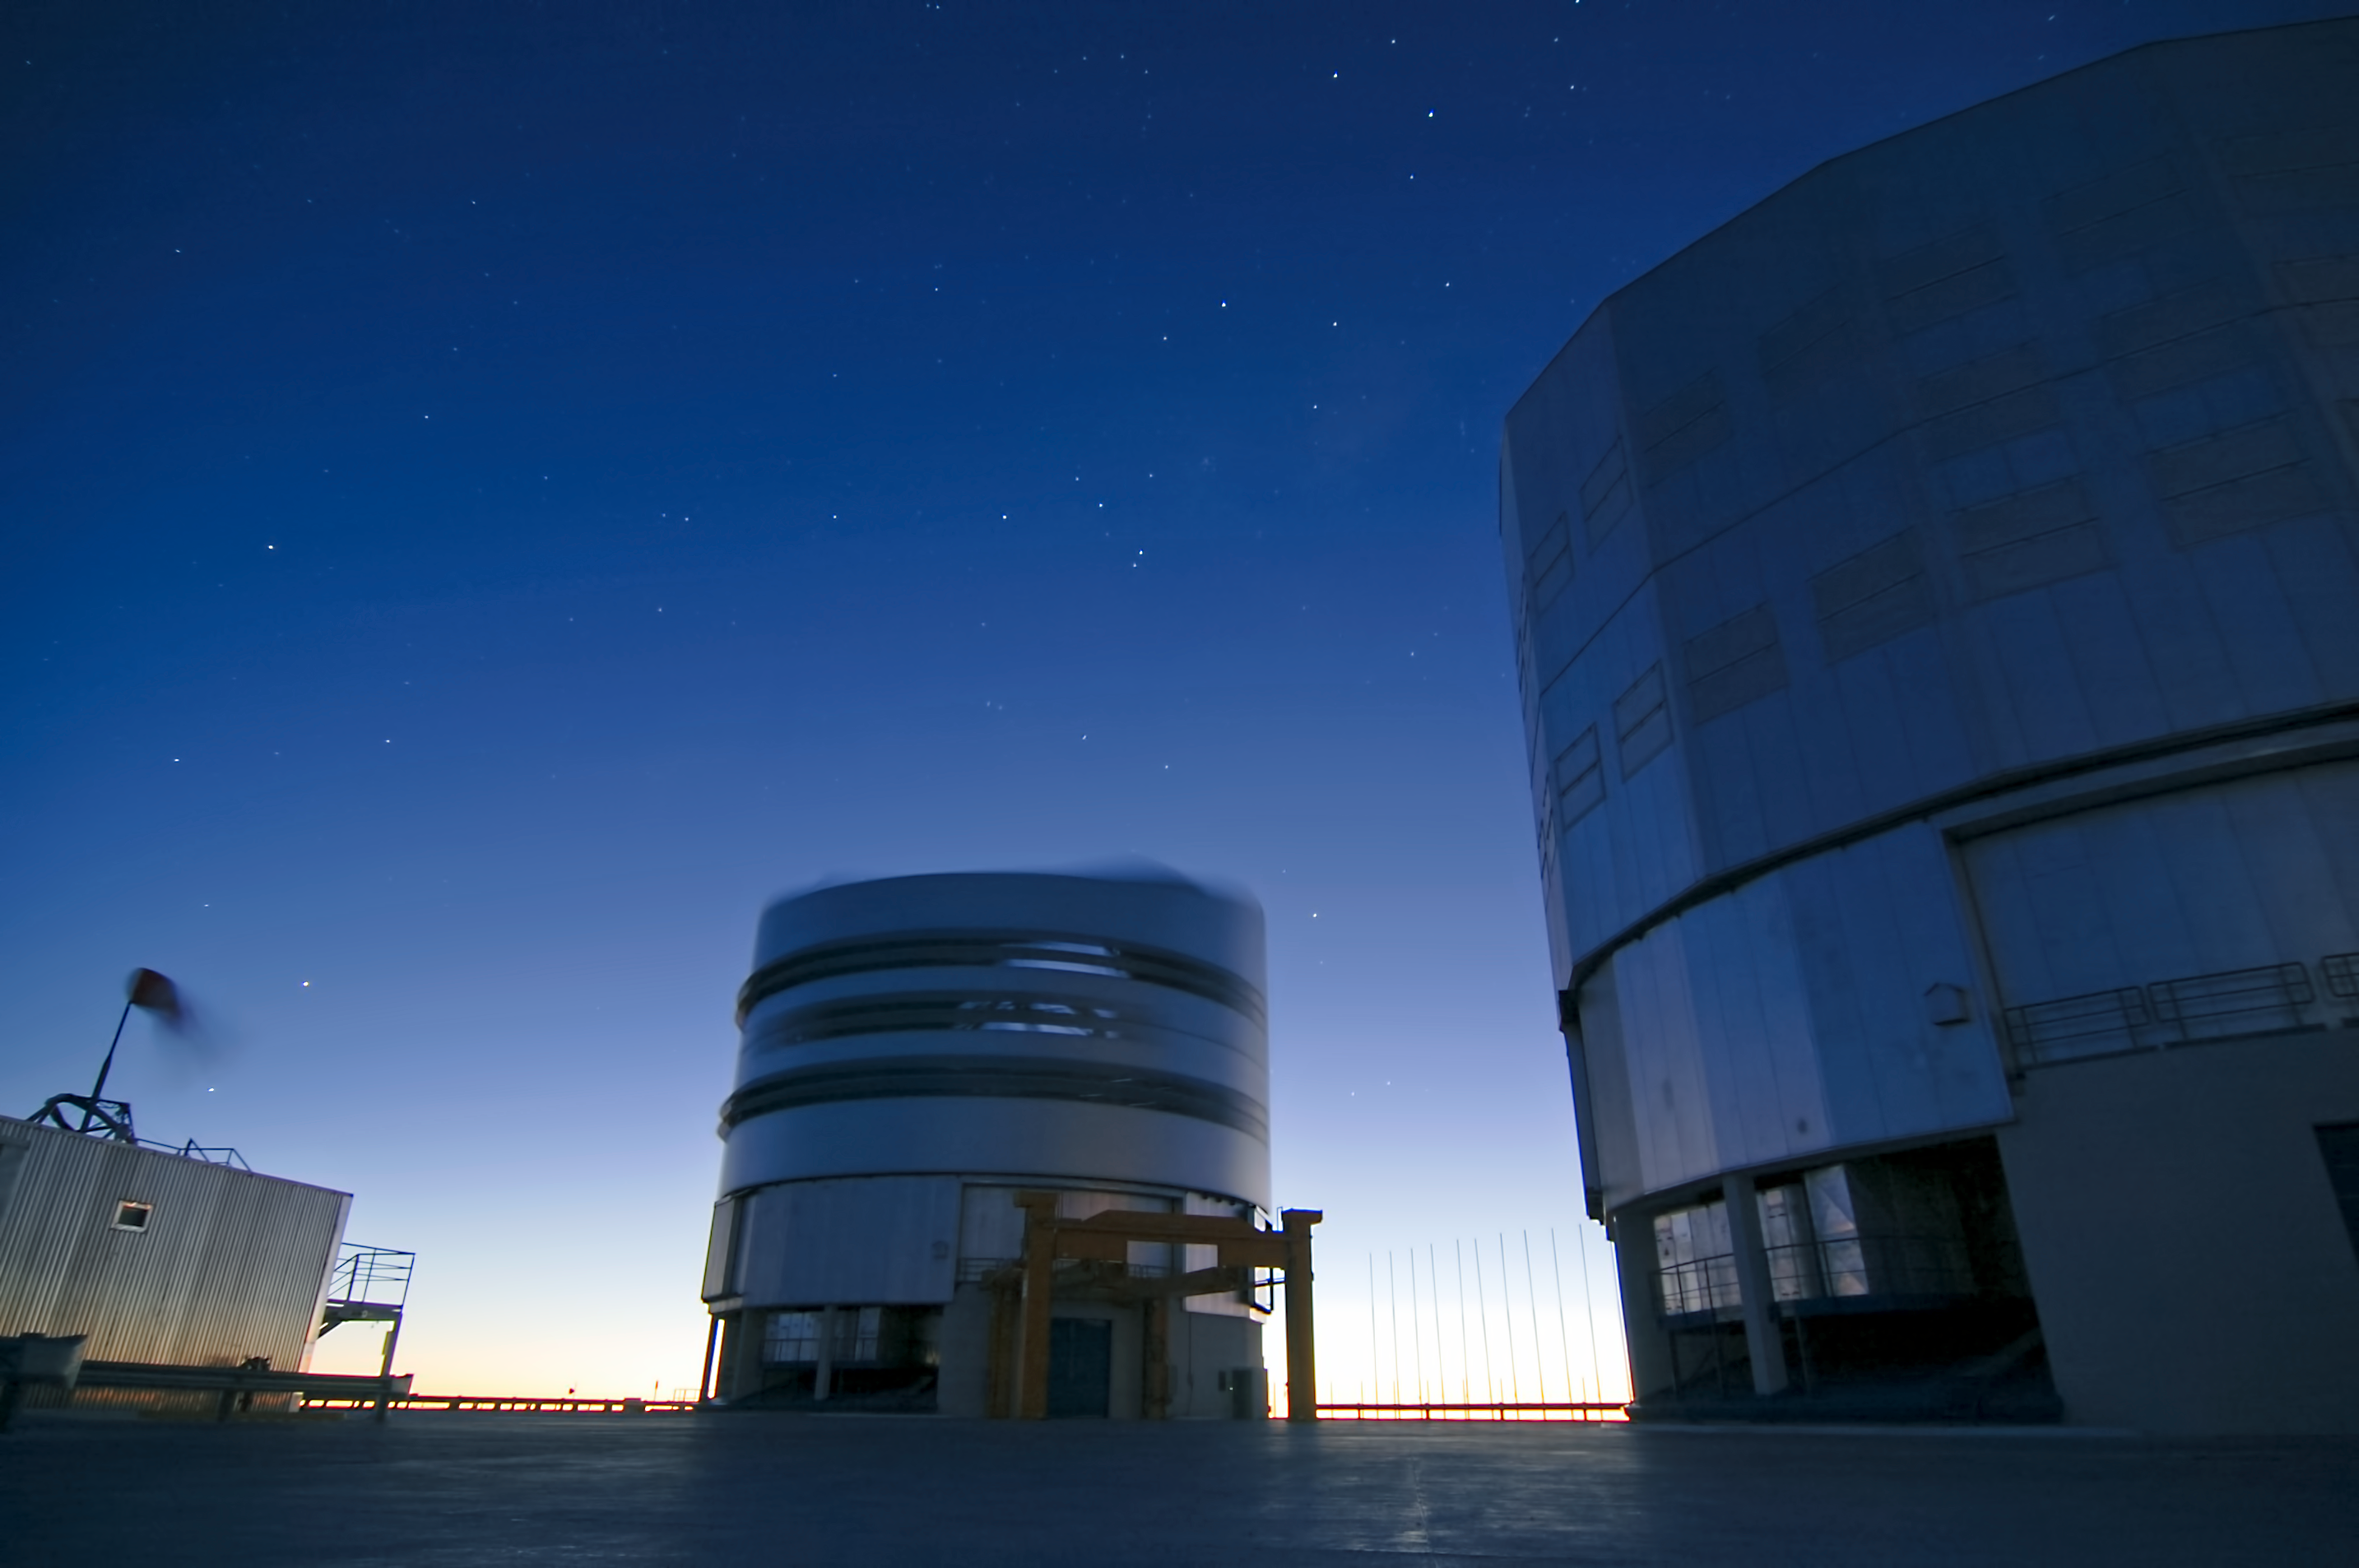

In a spin

A VLT Unit Telescope dome spins to capture a new deep-space object, with the movement recorded as a blur in this long exposure photograph.

Credit: G. Brammer/ESO